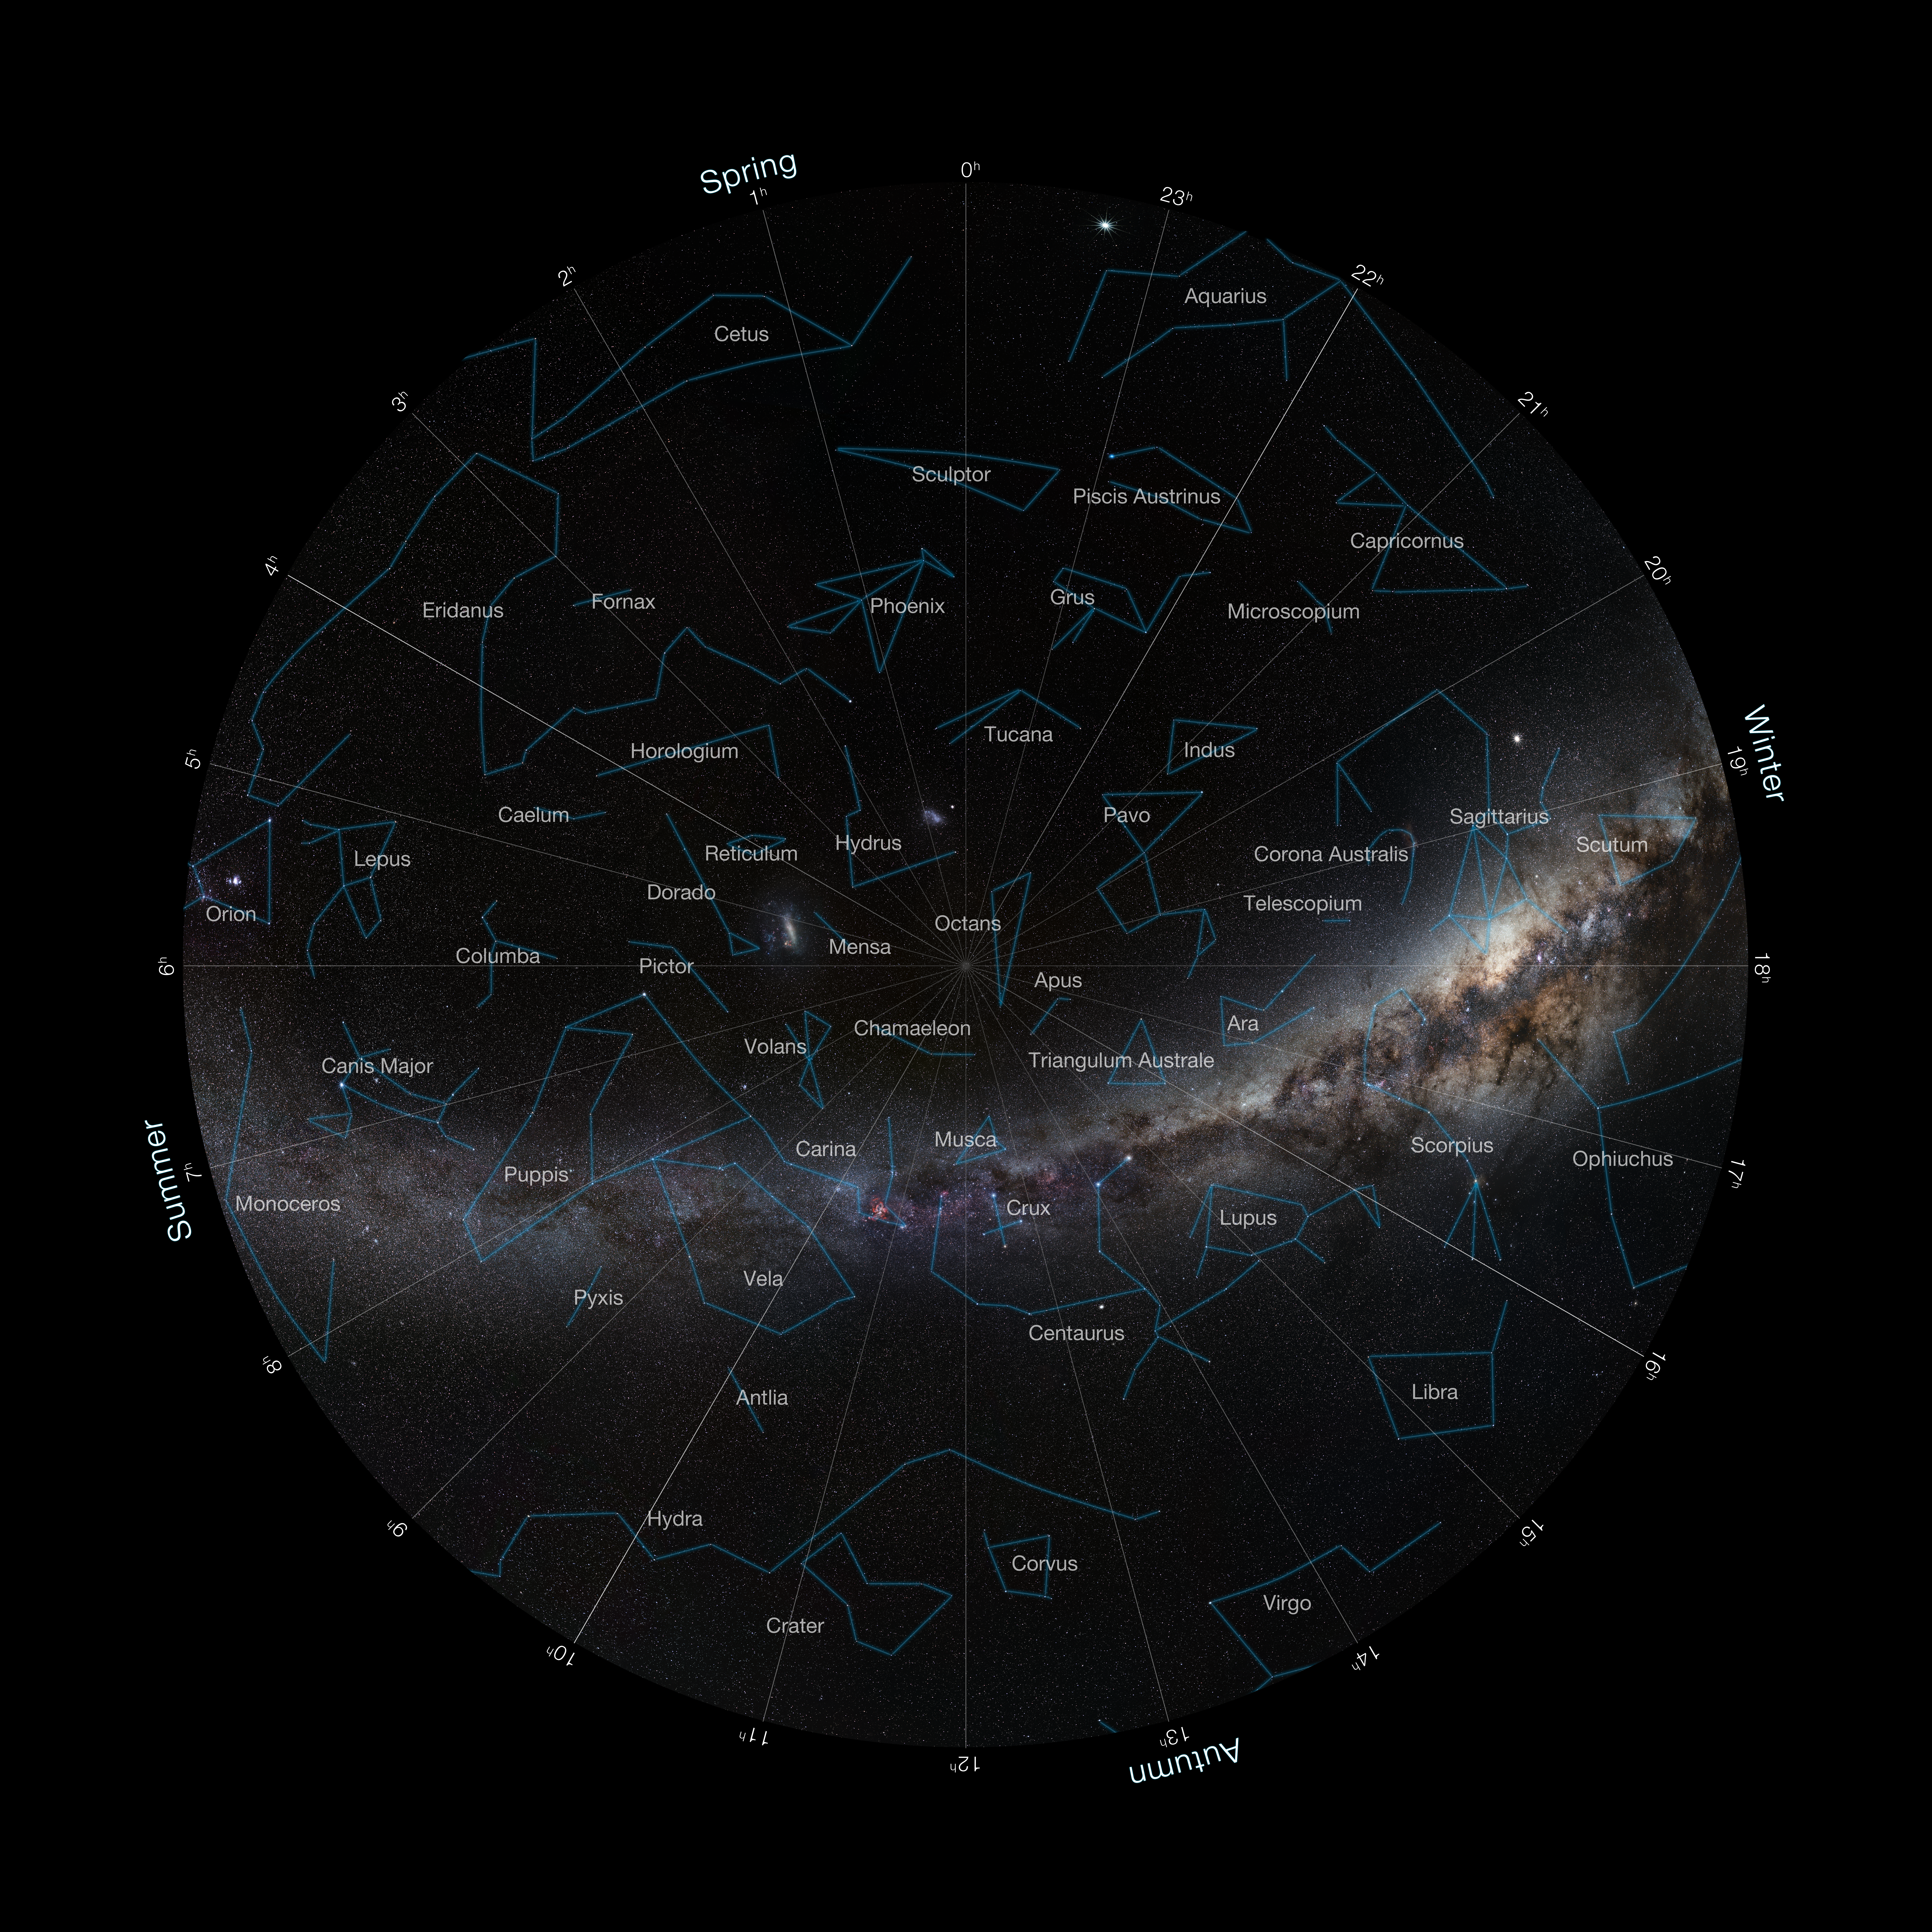

Fish-eye view of the South Pole

Fish-eye view of the Southern Sky with constellations marked. This background photo of the sky was taken by ESO Photo Ambassador Serge Brunier.

Credit: ESO/S. Brunier